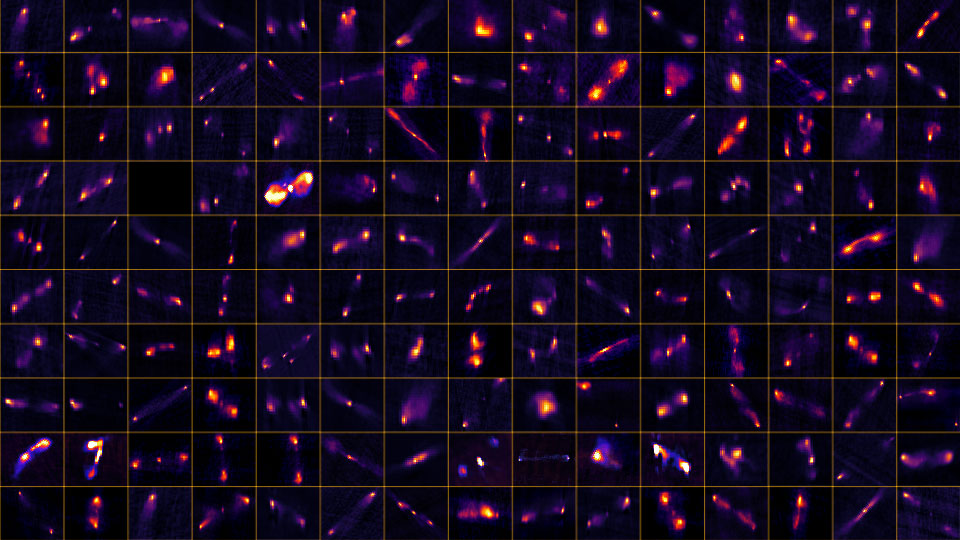

Jets. Jets. Jets

Credit: NRAO/AUI/NSF